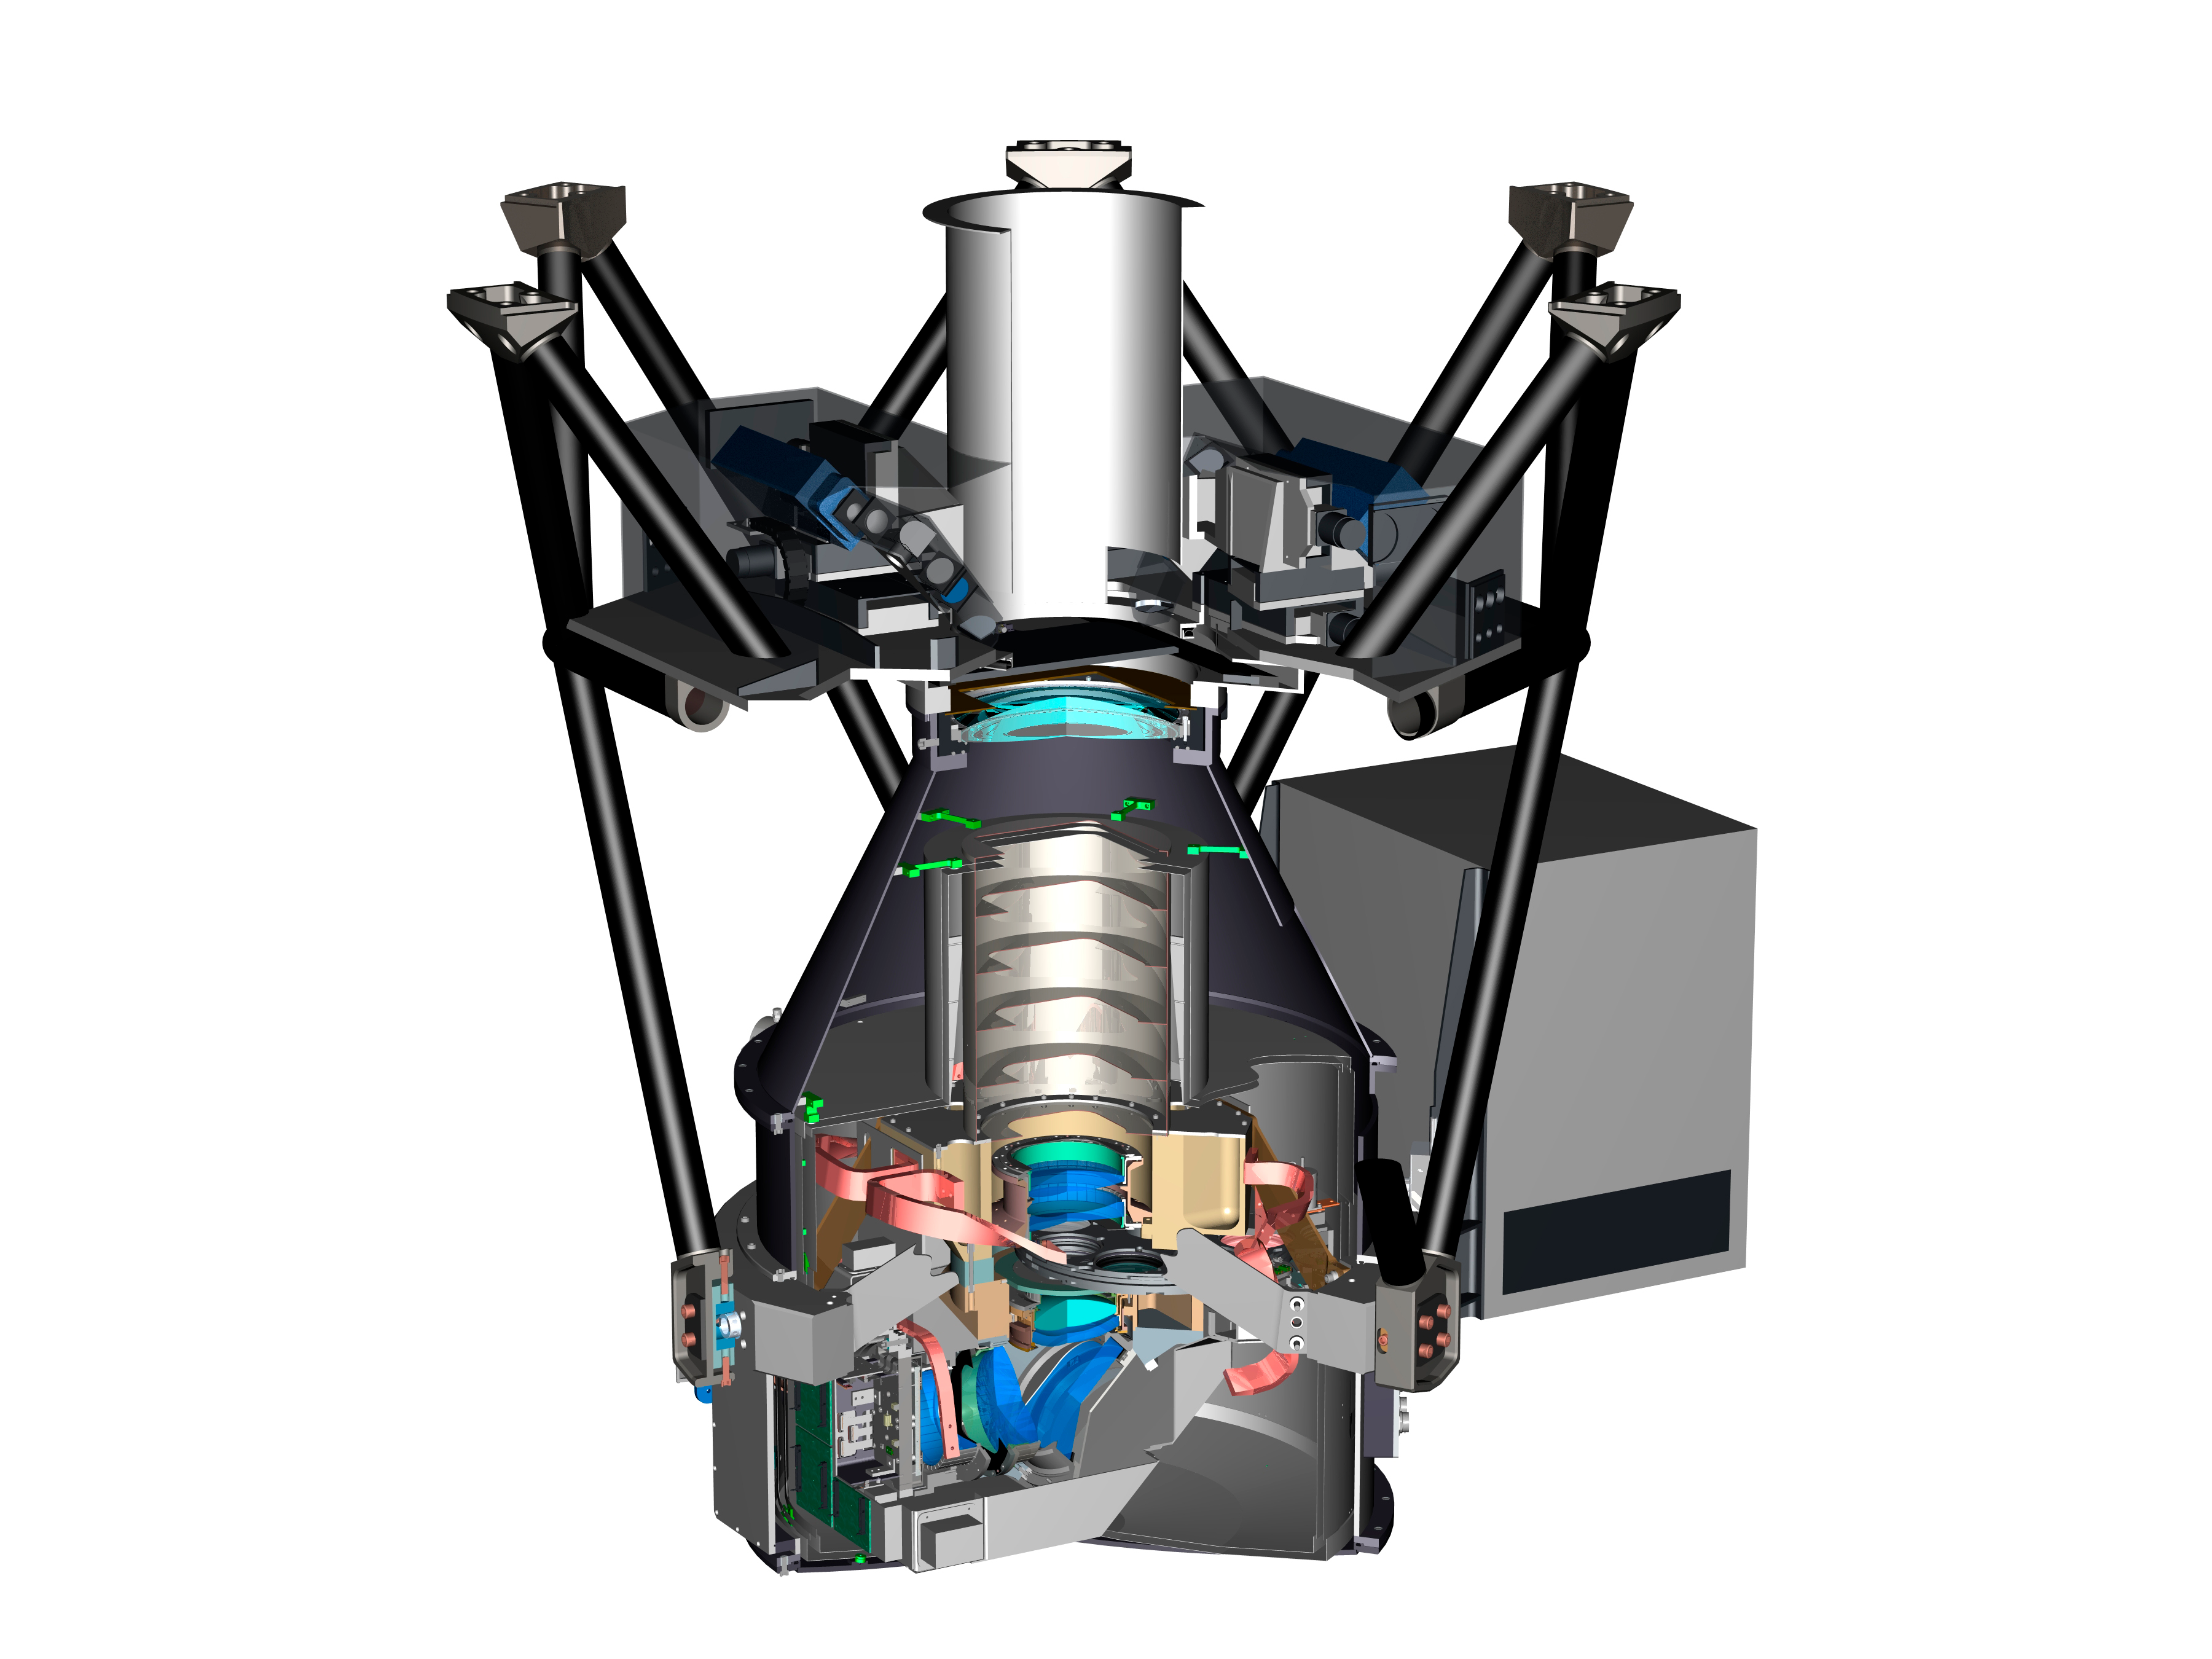

NOAO Extremely Wide Field Infrared Imager

NEWFIRM, the NOAO Extremely Wide Field Infrared Imager, images a 28 x 28 arcmin field of view on the NOAO 4-m telescopes. It covers a wavelength range of 1 - 2.4 microns at 0.4 arcsec/pixel. It was offered on the 4-m Mayall telescope on Kitt Peak through April, 2010. It is currently operating on the 4-m Blanco telescope on Cerro Tololo.

Credit: NOIRLab/NSF/AURA